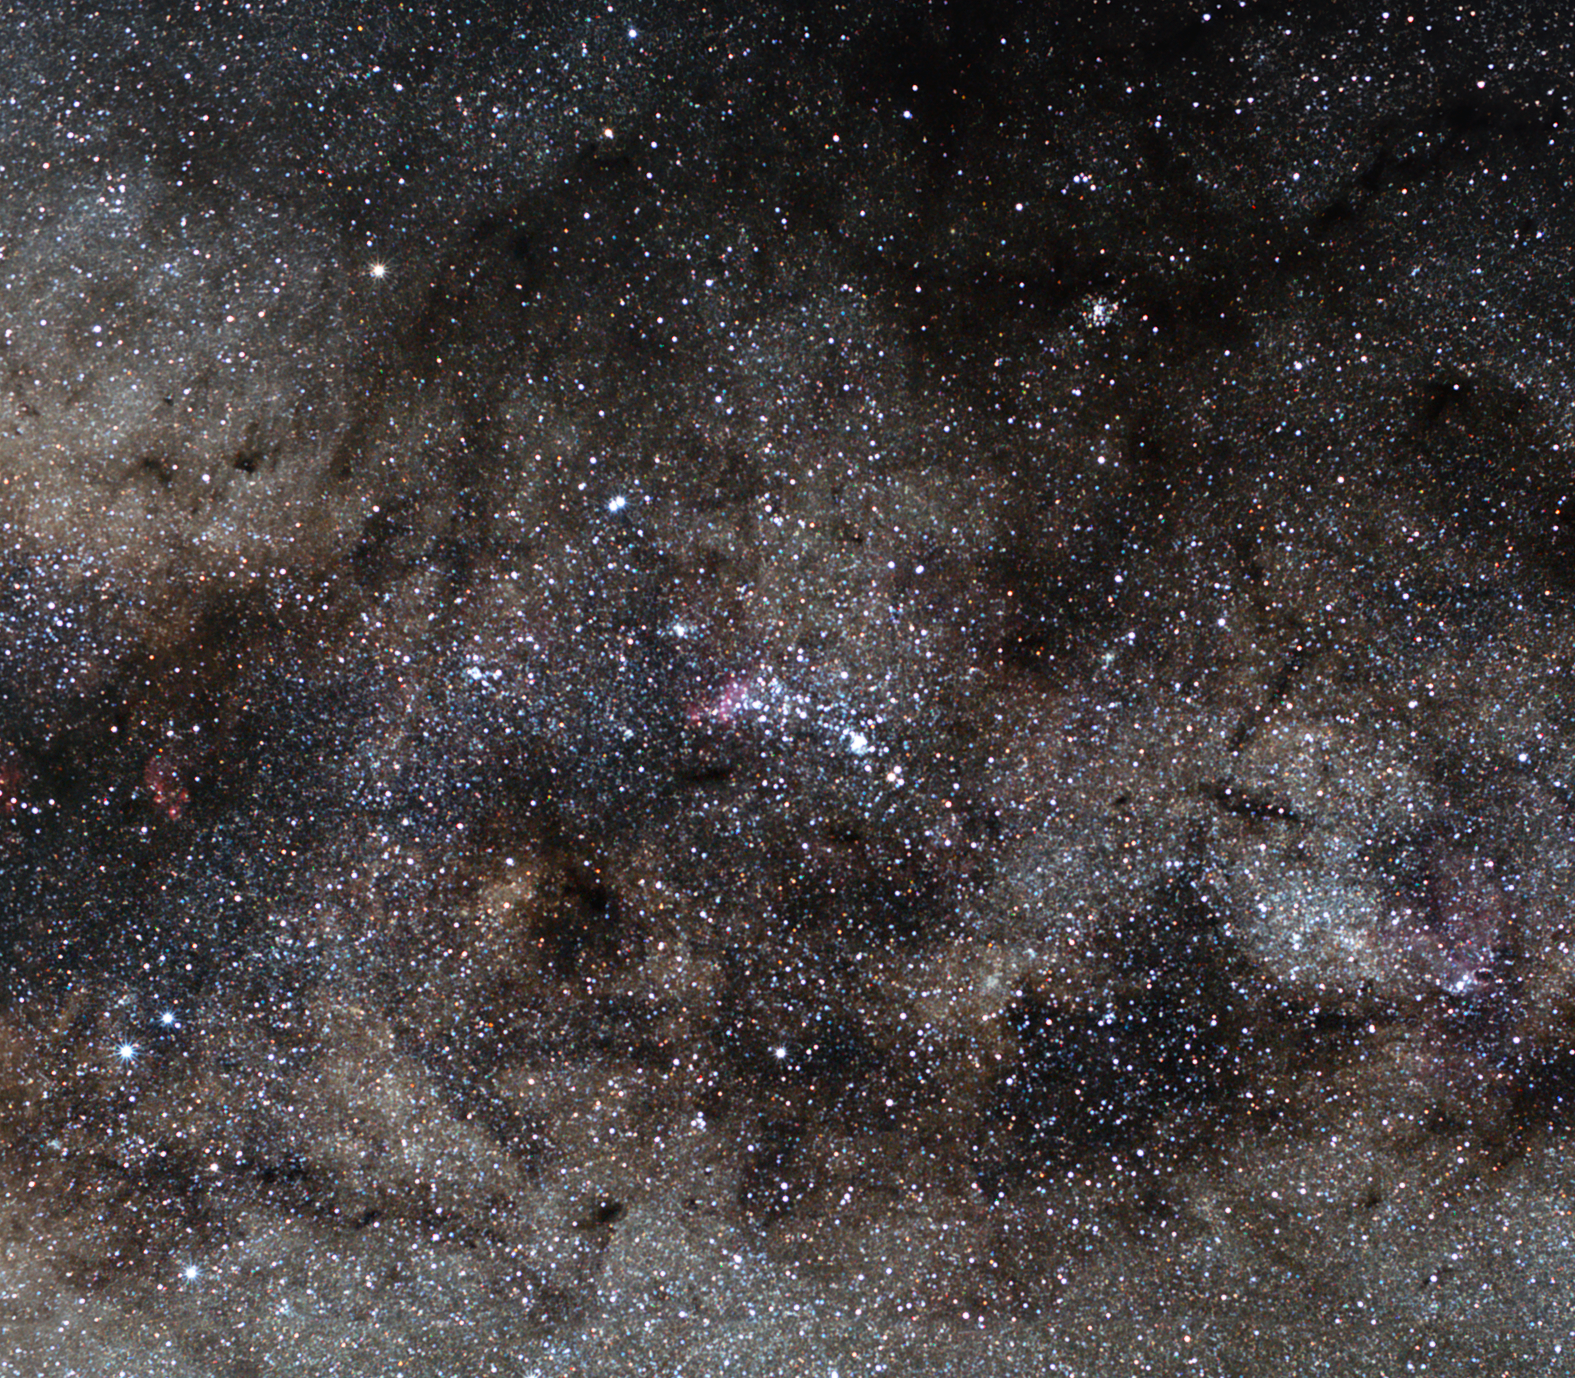

NGC 6193 and NGC 6231: open clusters of stars

NGC 6193 is a large open star cluster in the constellation of Ara (the Altar). It is located about 3800 light-years away from our Solar System and it is unusually rich in close binary, or double, stars. This open cluster is also home to a large number of newly born hot stars.

NGC 6193, embedded in a region of dense gas clouds and obscuring lanes of dust, comprises the core of the Ara OB association with its scorching young stars. Intense ultraviolet light streams from the hottest stars in the cluster — two closely spaced O-type stars, catalogued as HD 150135 and HD 150136 — heating up and illuminating their gaseous surroundings, and thus making it shine brightly. Some of these binary systems engage in extremely violent behaviour, at least in terms of radiation production, as the powerful stellar winds from these tightly bound stars collide and produce energetic X-ray emissions.

The other open star cluster in this image, NGC 6231, is located at the south-western bend of the Scorpion's tail in the constellation of Scorpius. This young cluster, only about 6.5 million years old, is approaching us at the speed of 100 000 kilometres per hour. Its hottest star, Zeta1 Scorpii, ranks as one of the most massive stars in the Milky Way galaxy. It belongs to the Scorpius OB association of very young and hot stars.

NGC 6231 was first discovered by Giovanni Batista Hodierna prior to 1654, and later that same year he listed the cluster in his book De Admirandis Coeli Characteribuse published in Palermo, Italy.

Credit: ESO/S. Brunier